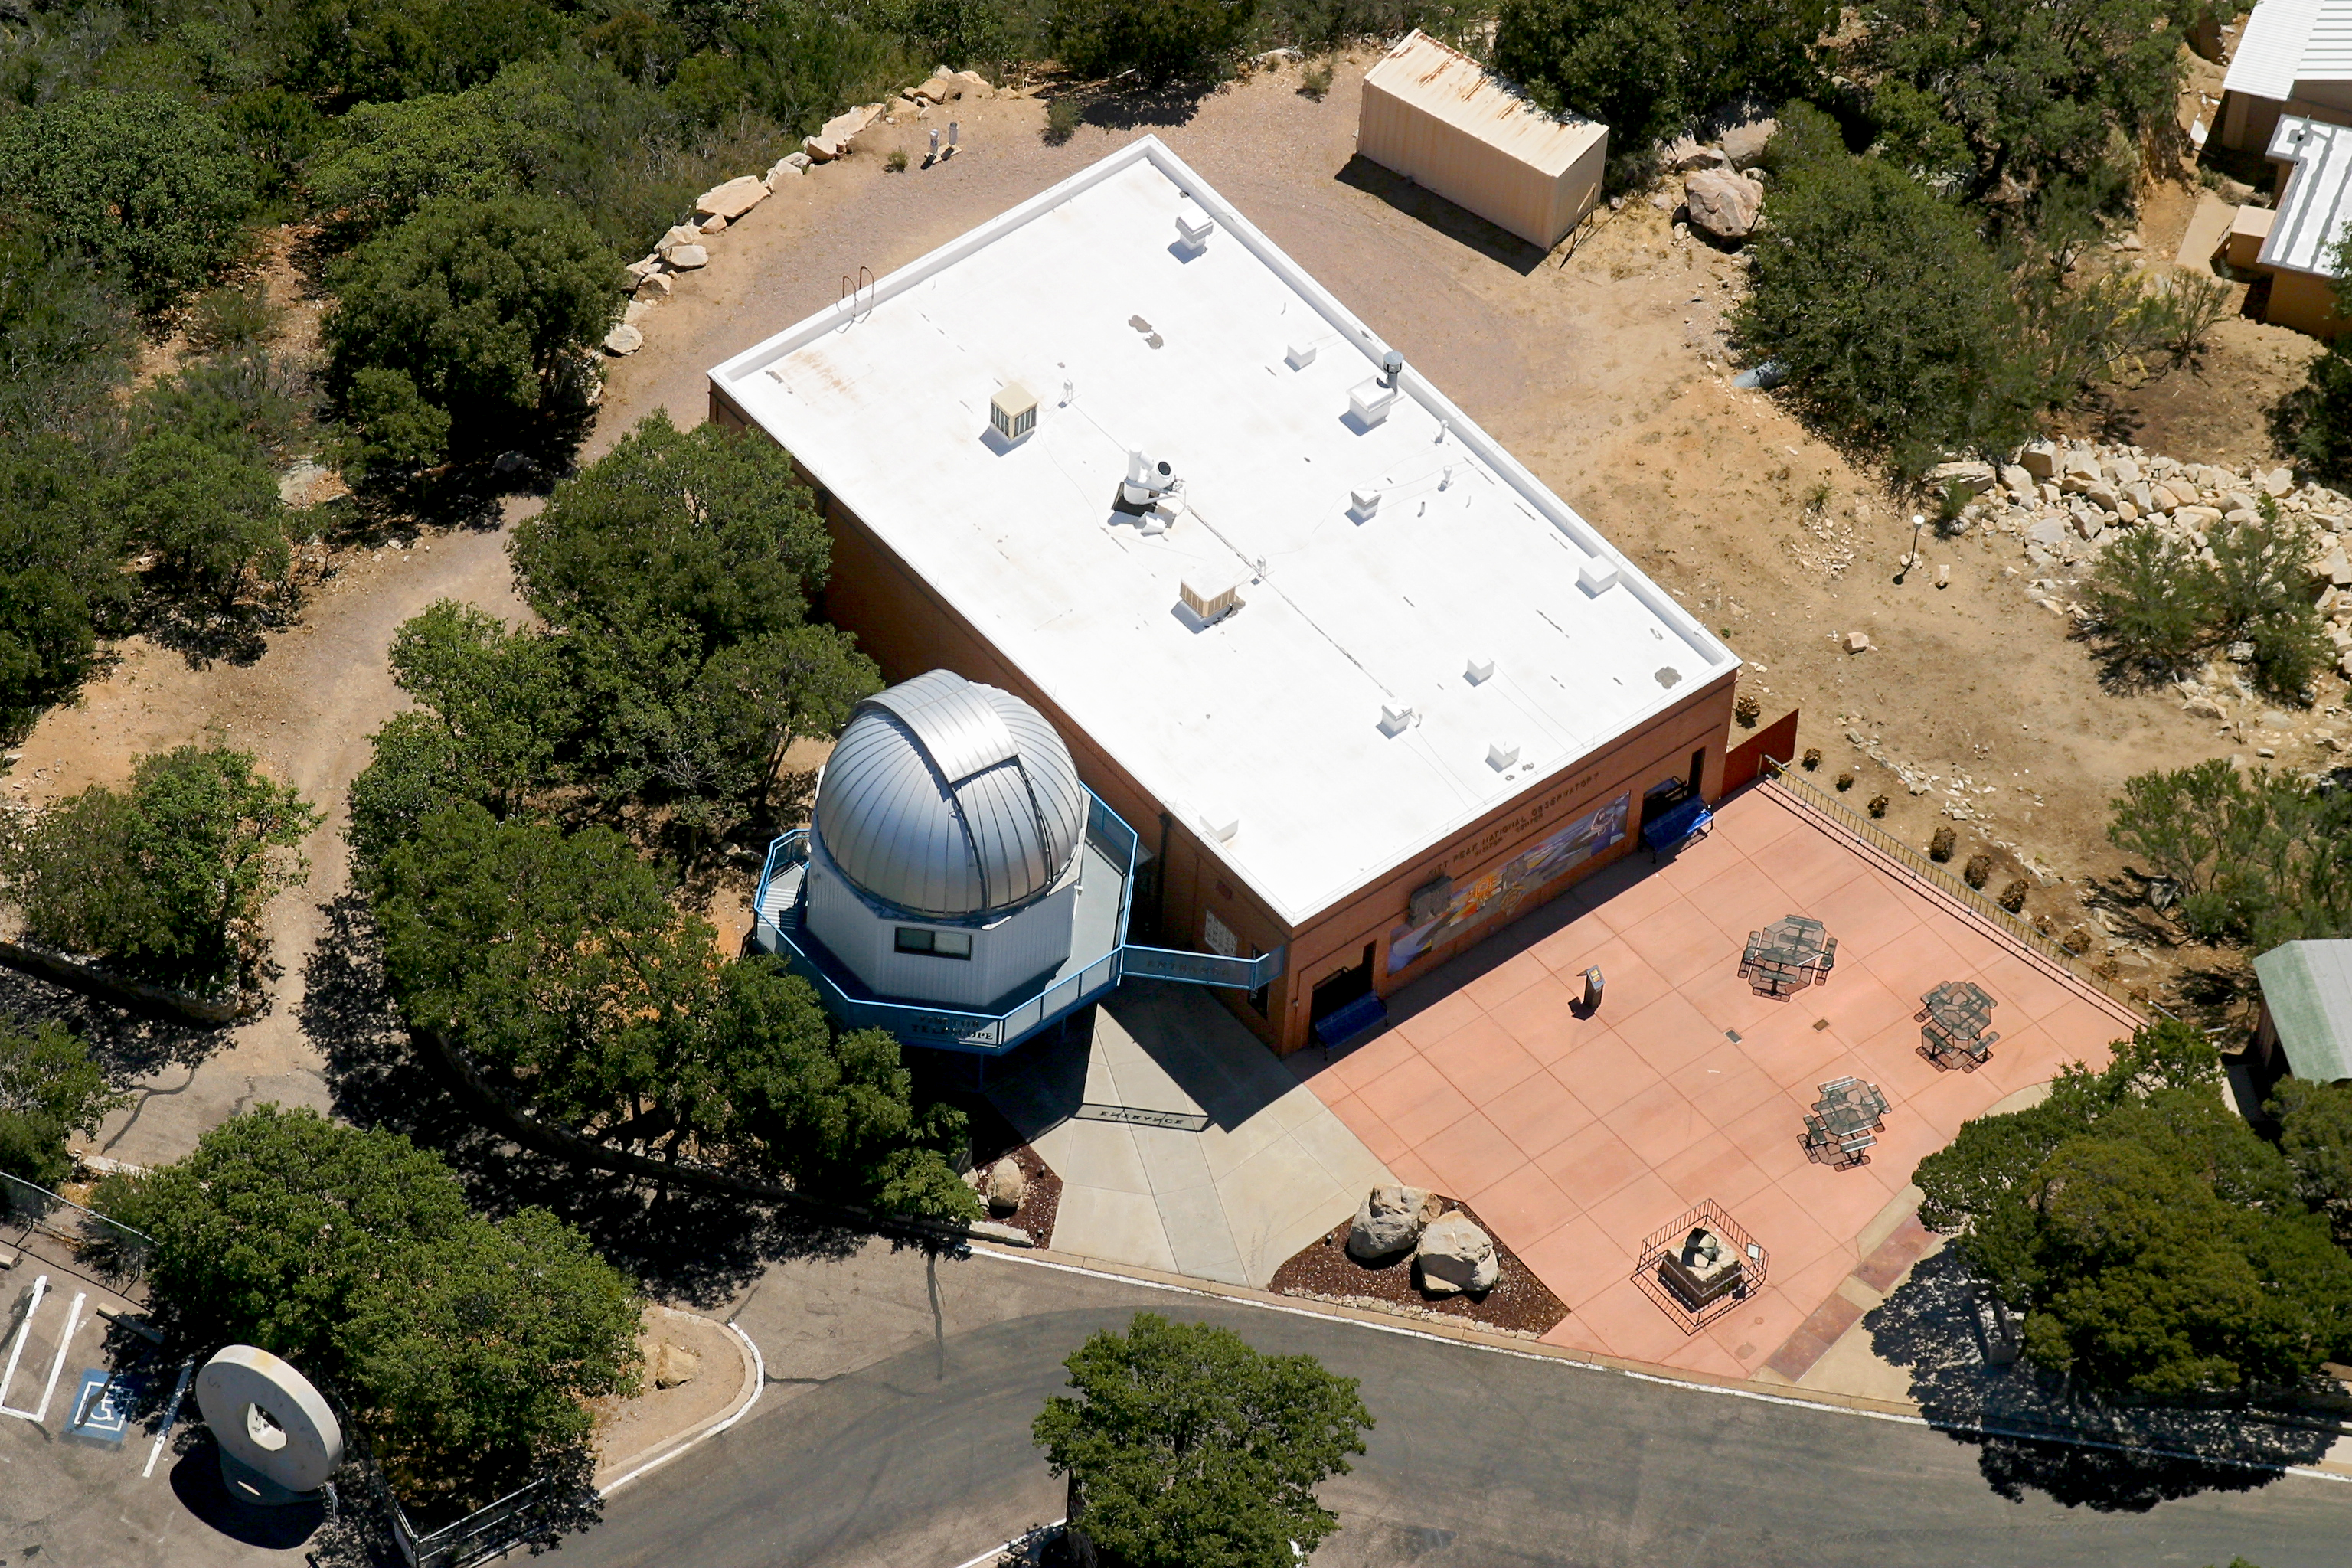

Aerial photography of Kitt Peak National Observatory, 13 June 2003

Kitt Peak Visitor Center and Nightly Observing Program telescope.

Credit: NOIRLab/NSF/AURA